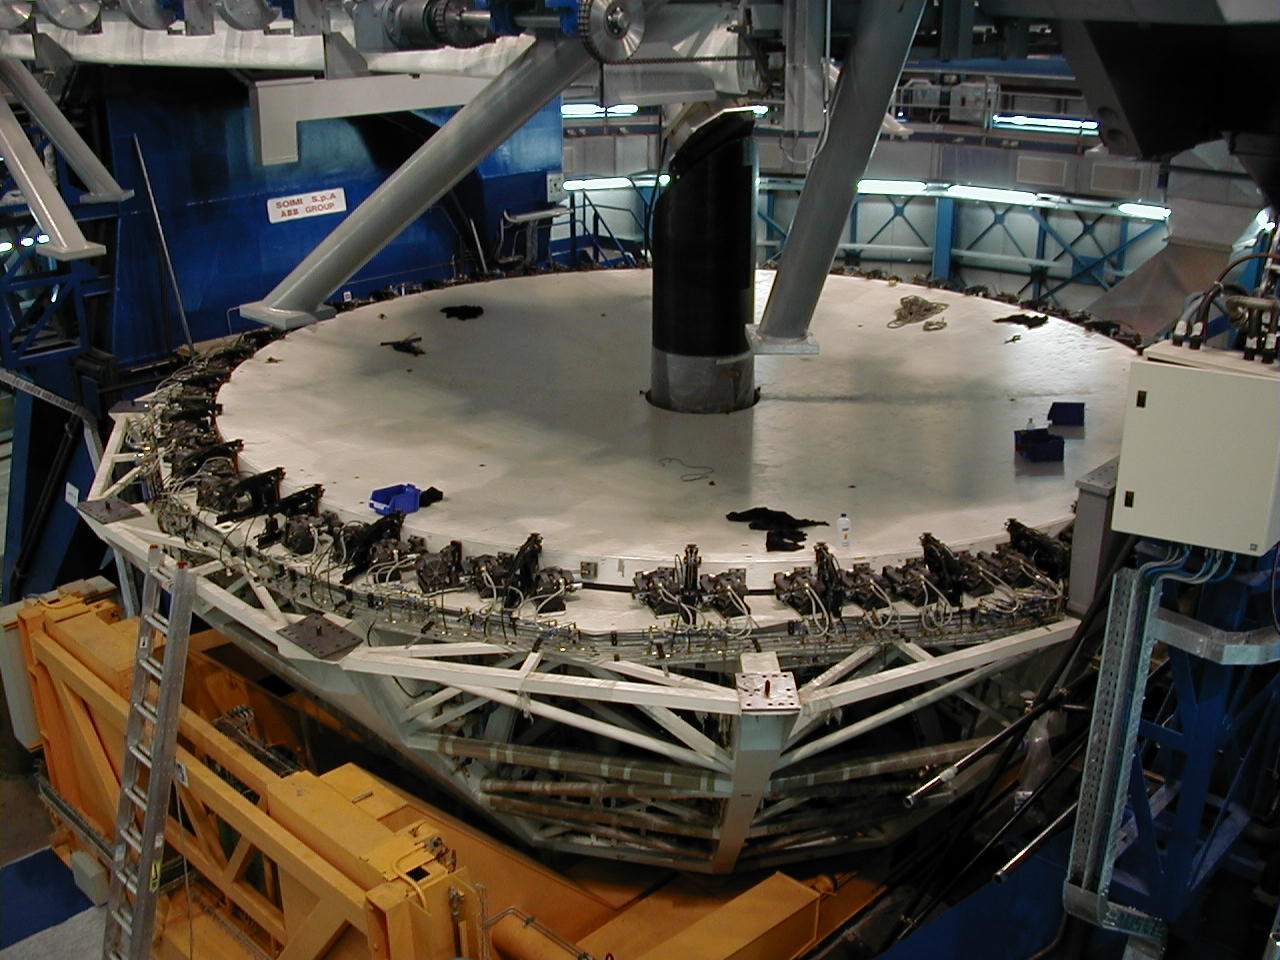

Third MELIPAL M1 cell

The third M1 Cell, with the assembly ("tower") for the tertiary mirror at the centre, is placed under the telescope structure and slowly lifted into place.

Credit: ESO